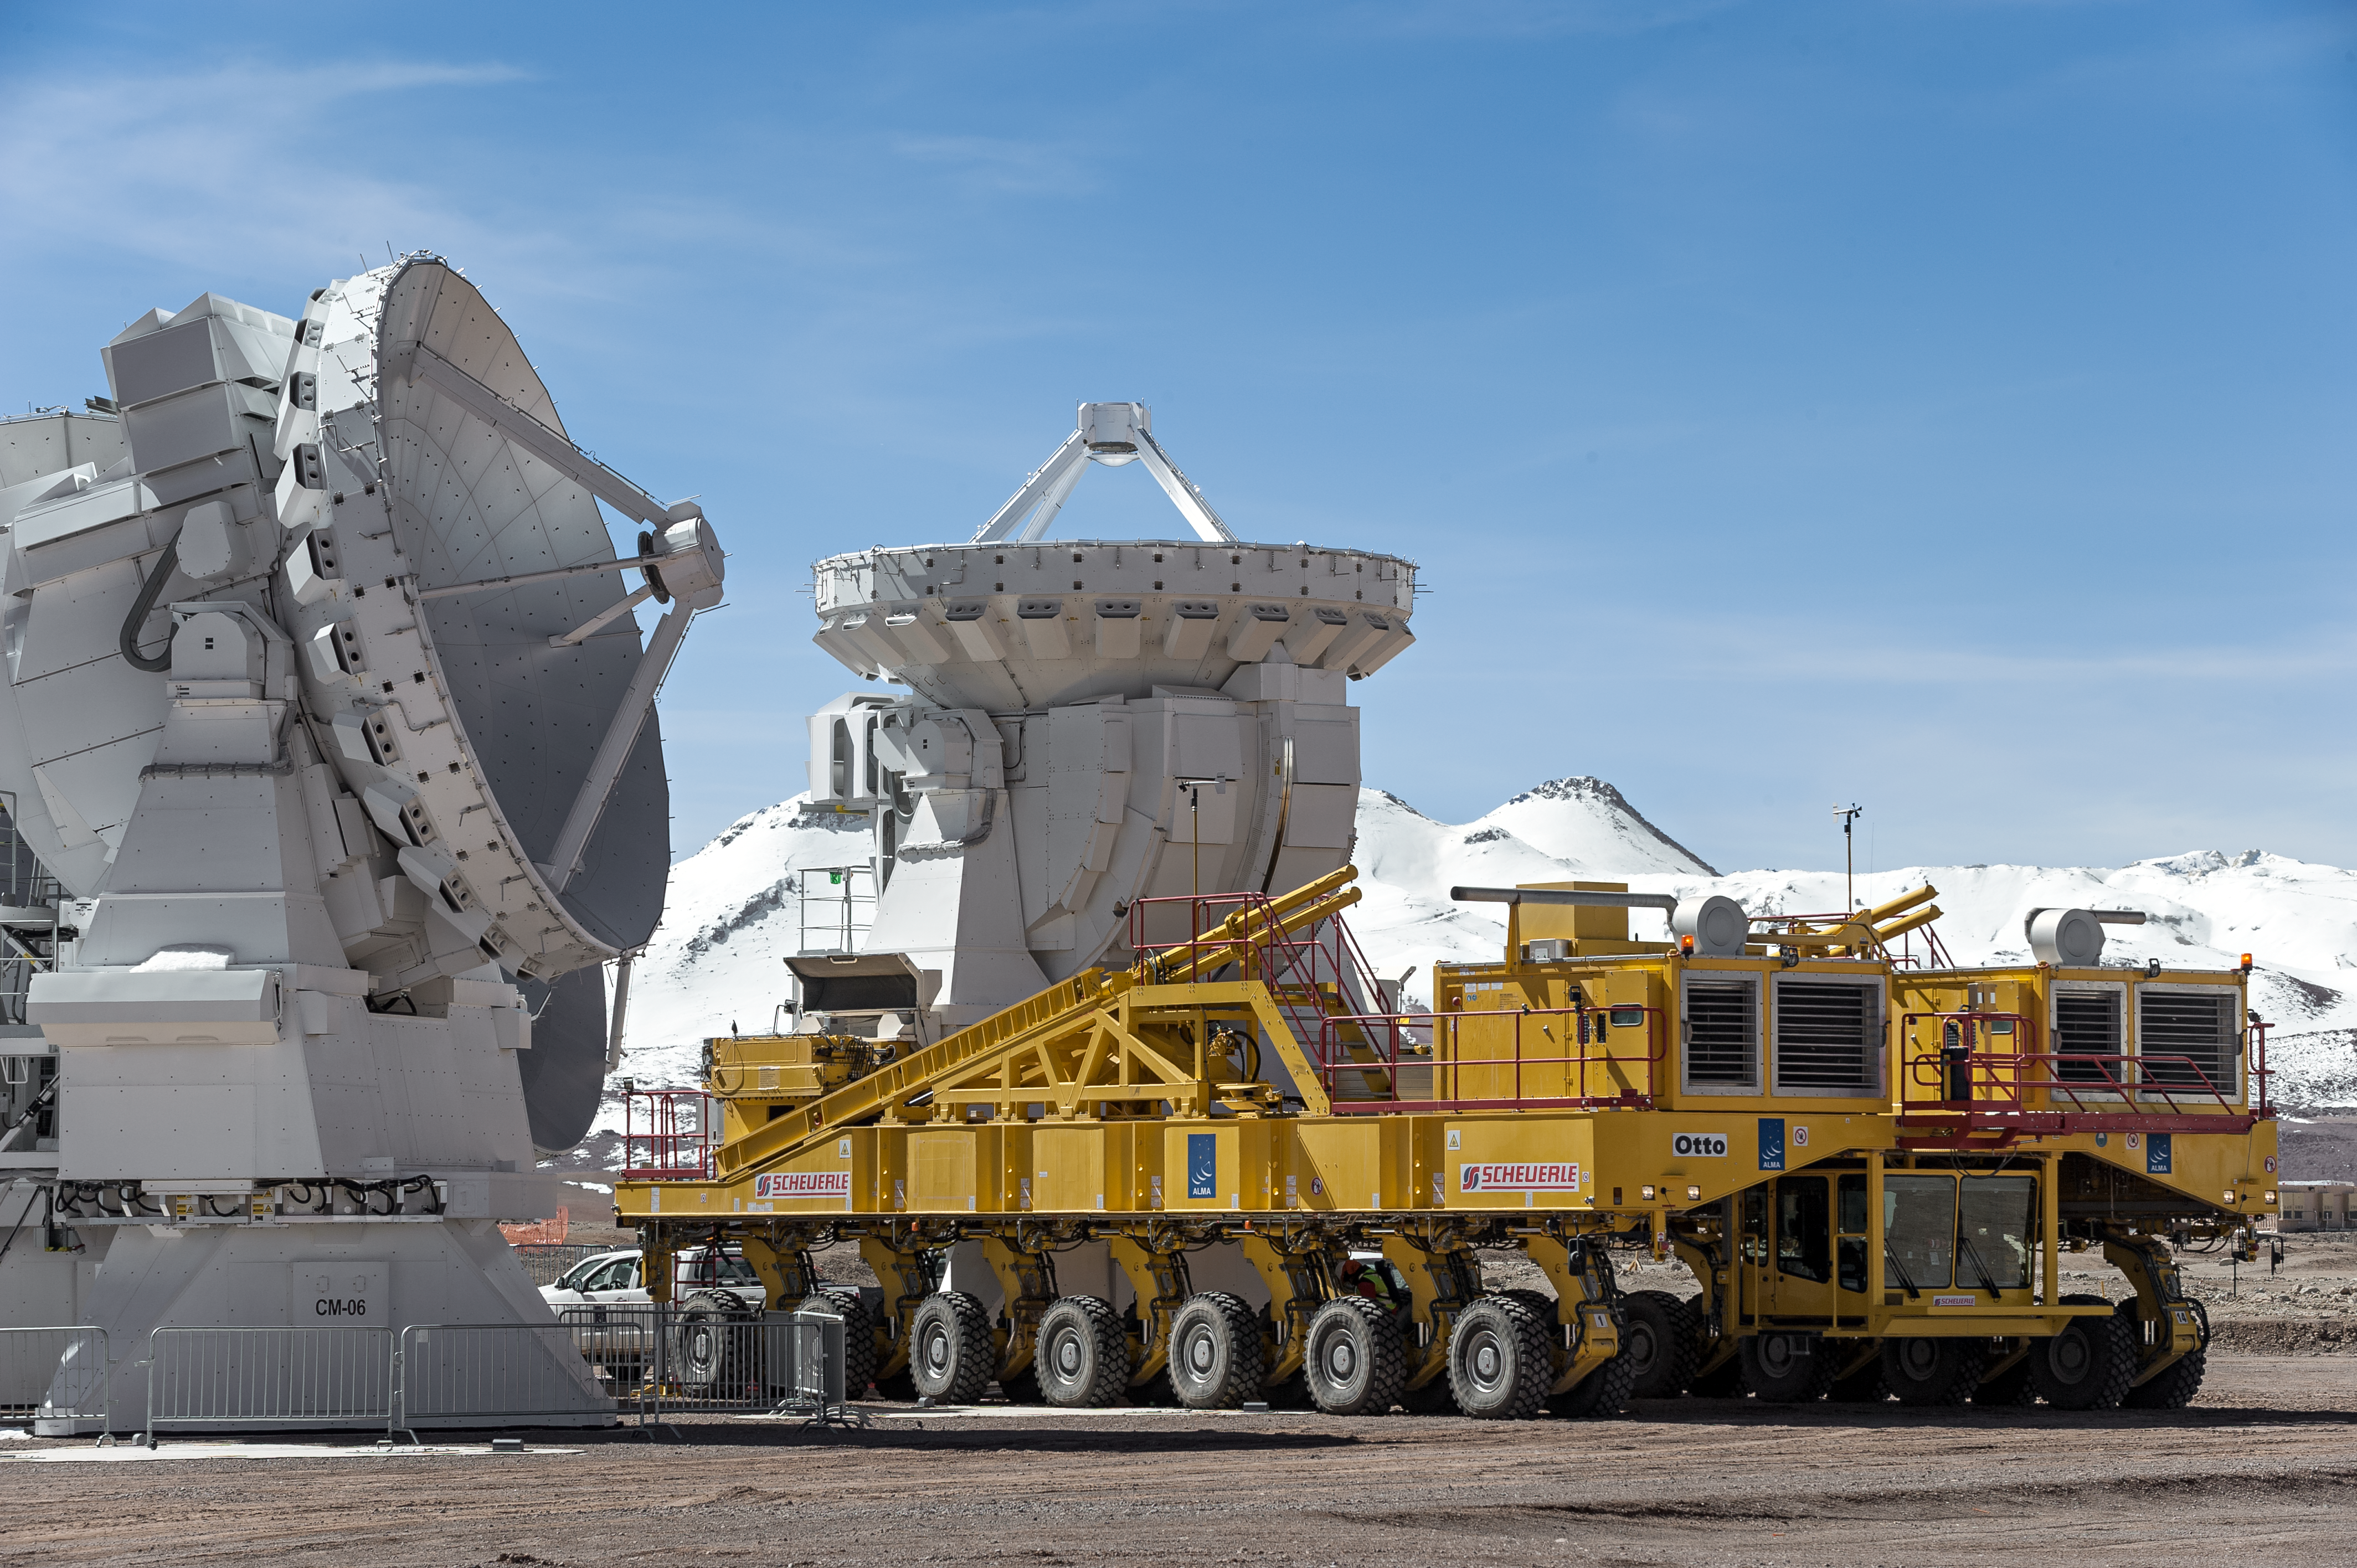

On the move

Otto — one of two 28-wheeled ALMA transporters — repositions one of the twelve 7-metre ALMA antennae atop the Chajnantor Plateau in this scene from the Atacama Desert in northern Chile.

Credit: ESO/M. Alexander